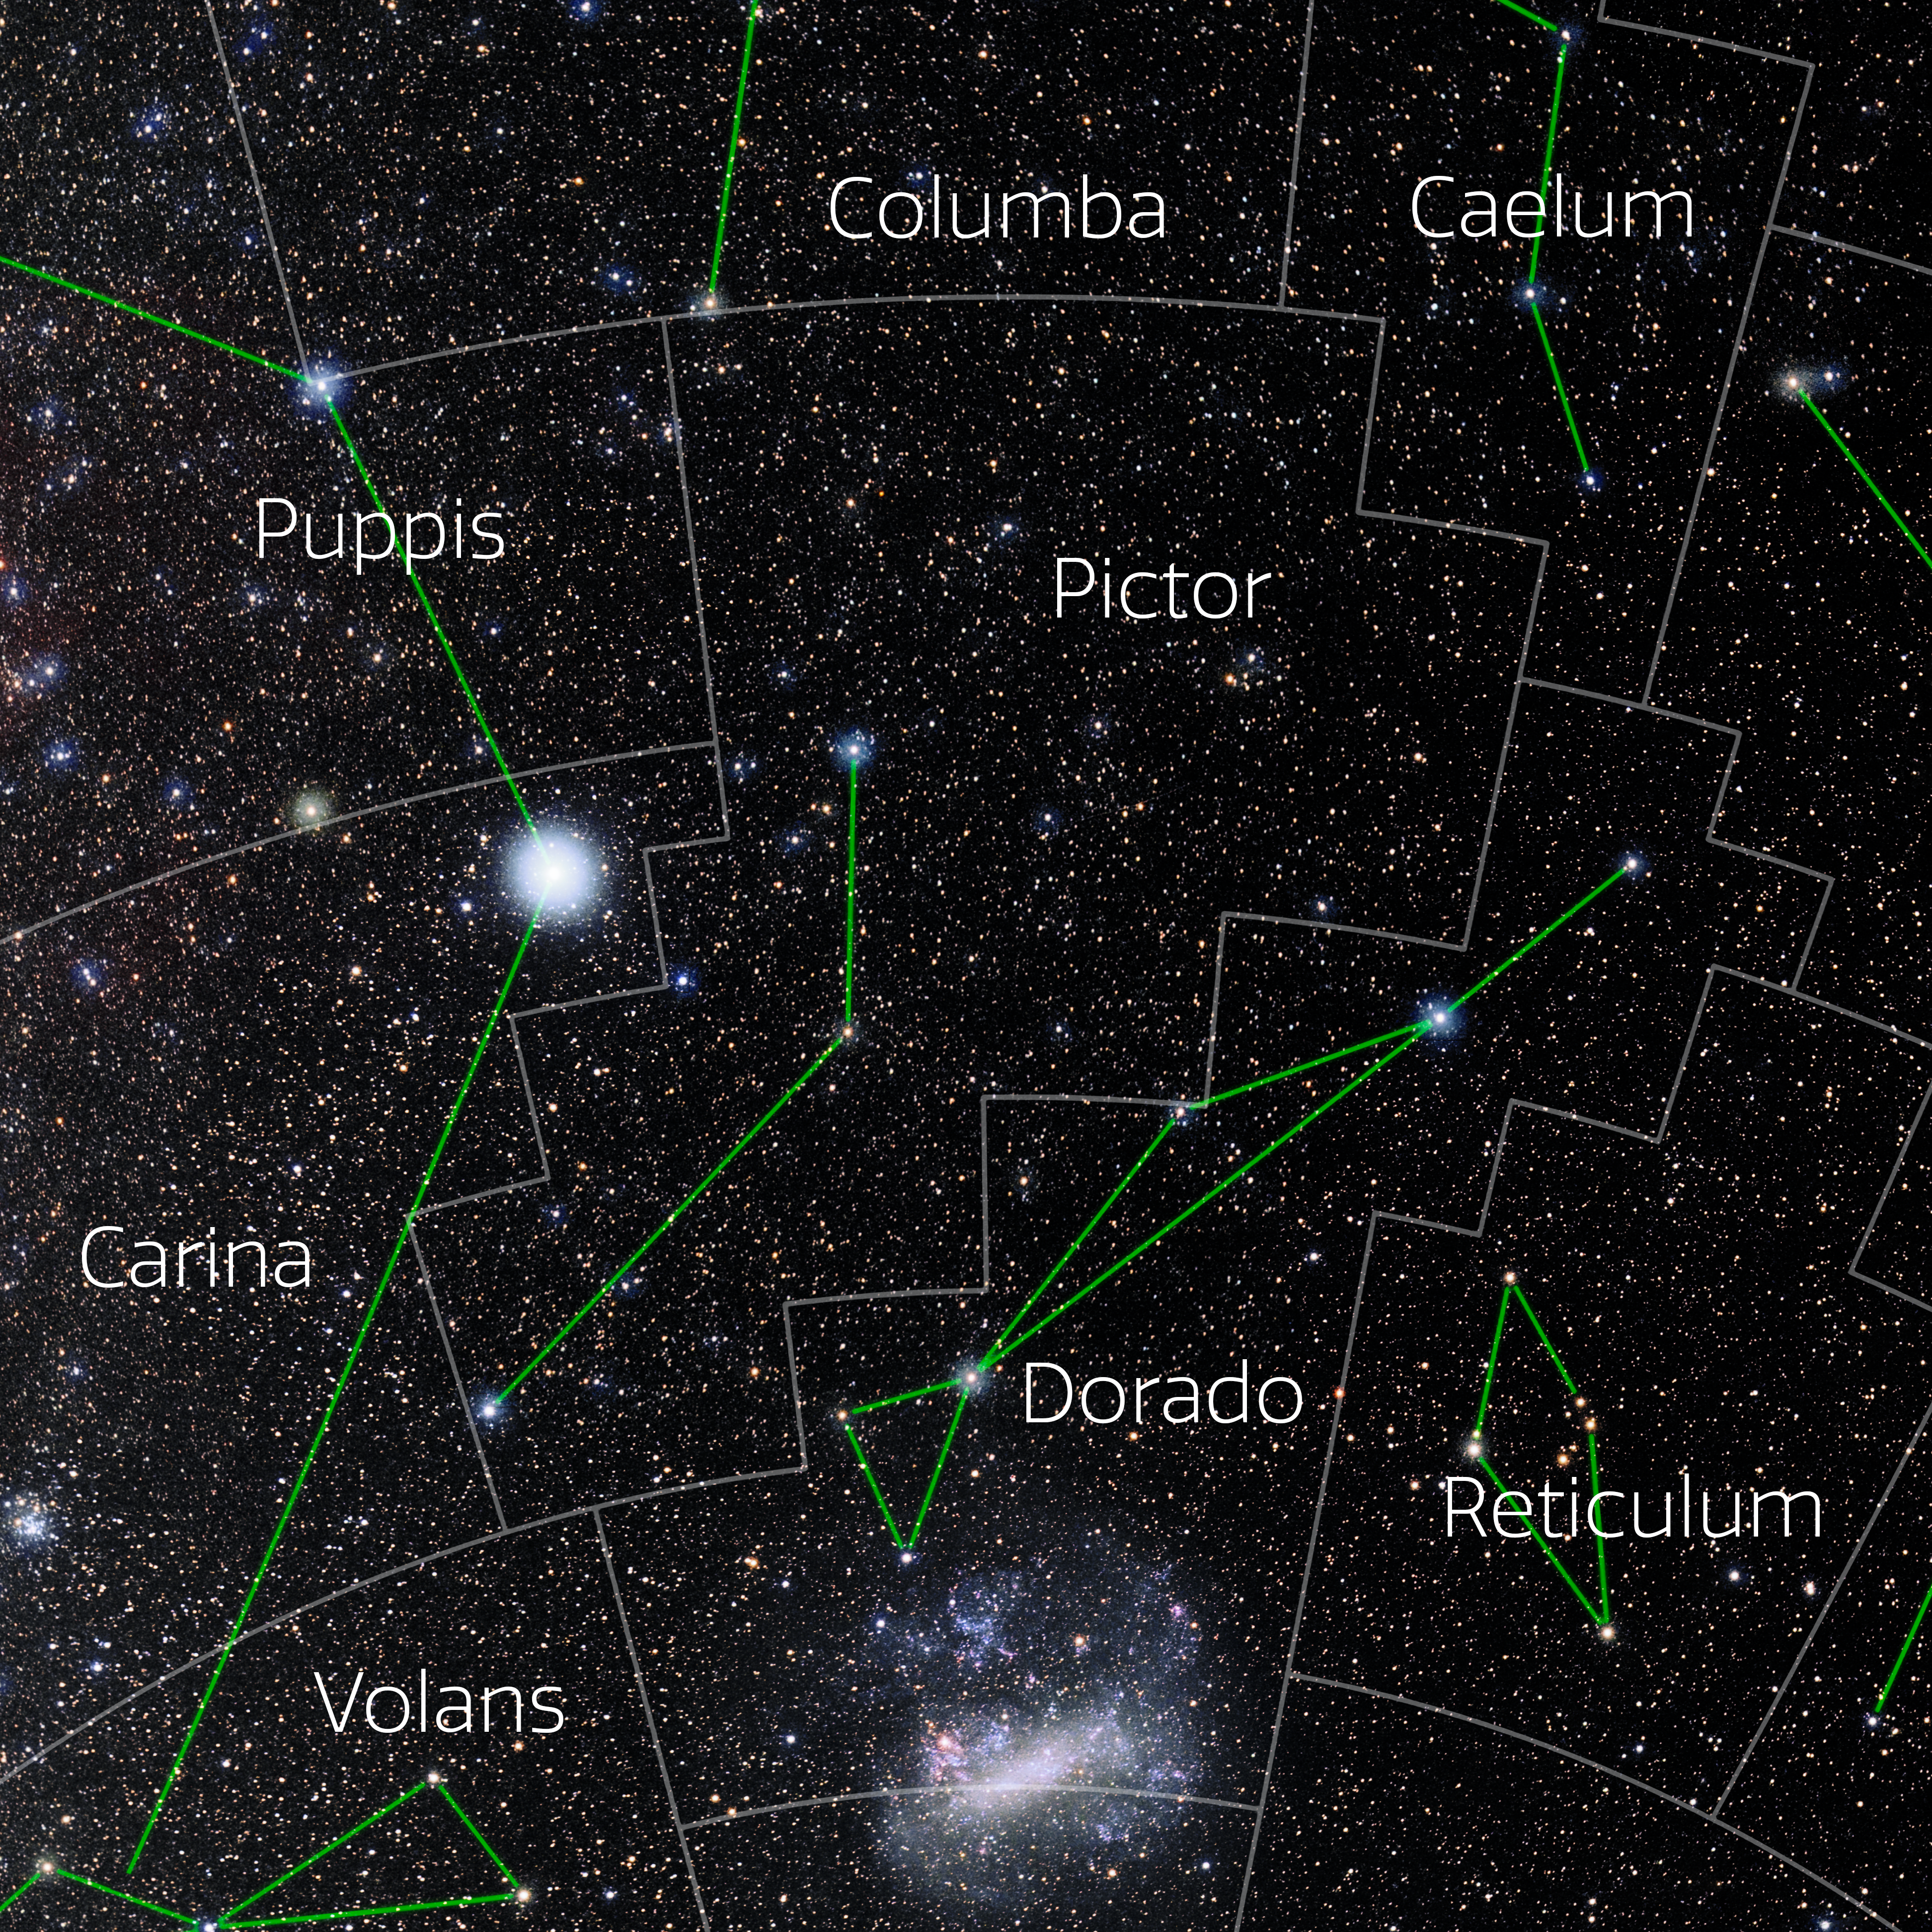

Pictor (Annotated)

Photo of the constellation Pictor with annotations from IAU and Sky & Telescope. Here is the non-annotated version.

Credit: E. Slawik/NOIRLab/NSF/AURA/M. Zamani